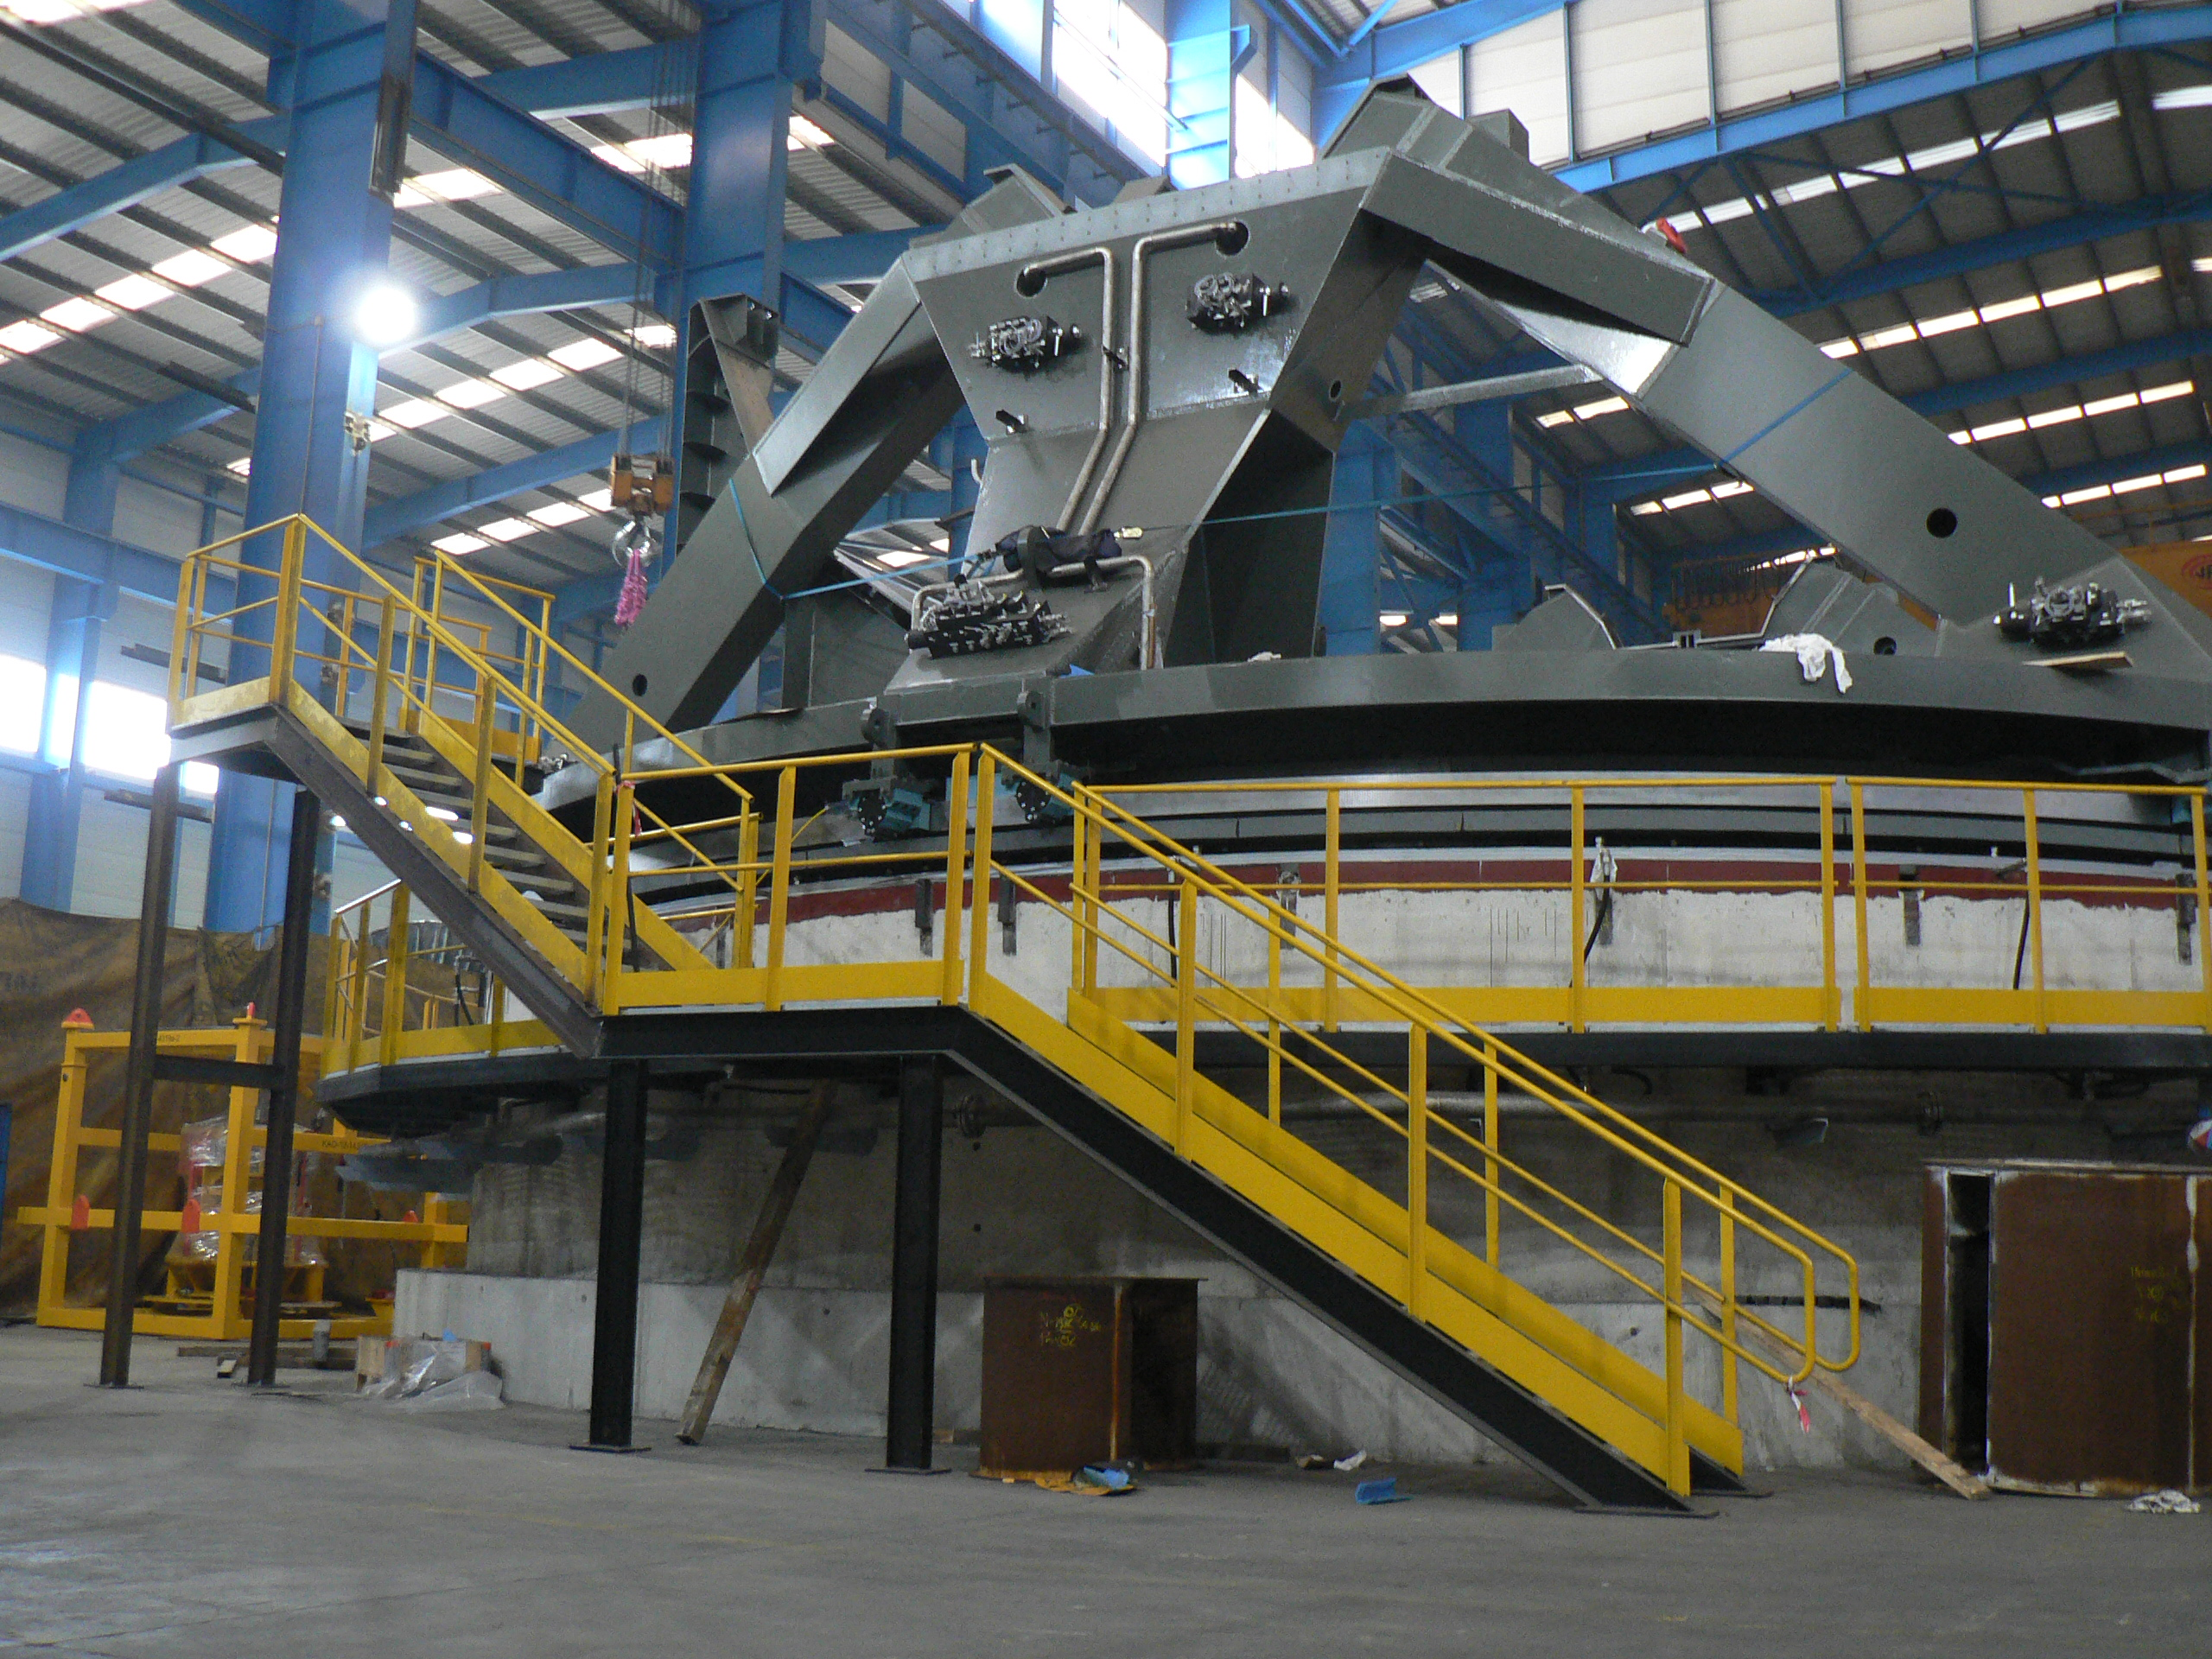

Progress on the TMA at Astrufeito

The telescope mount is rapidly being assembled in the factory at Astrufeito

Credit: Rubin Observatory/NSF/AURA